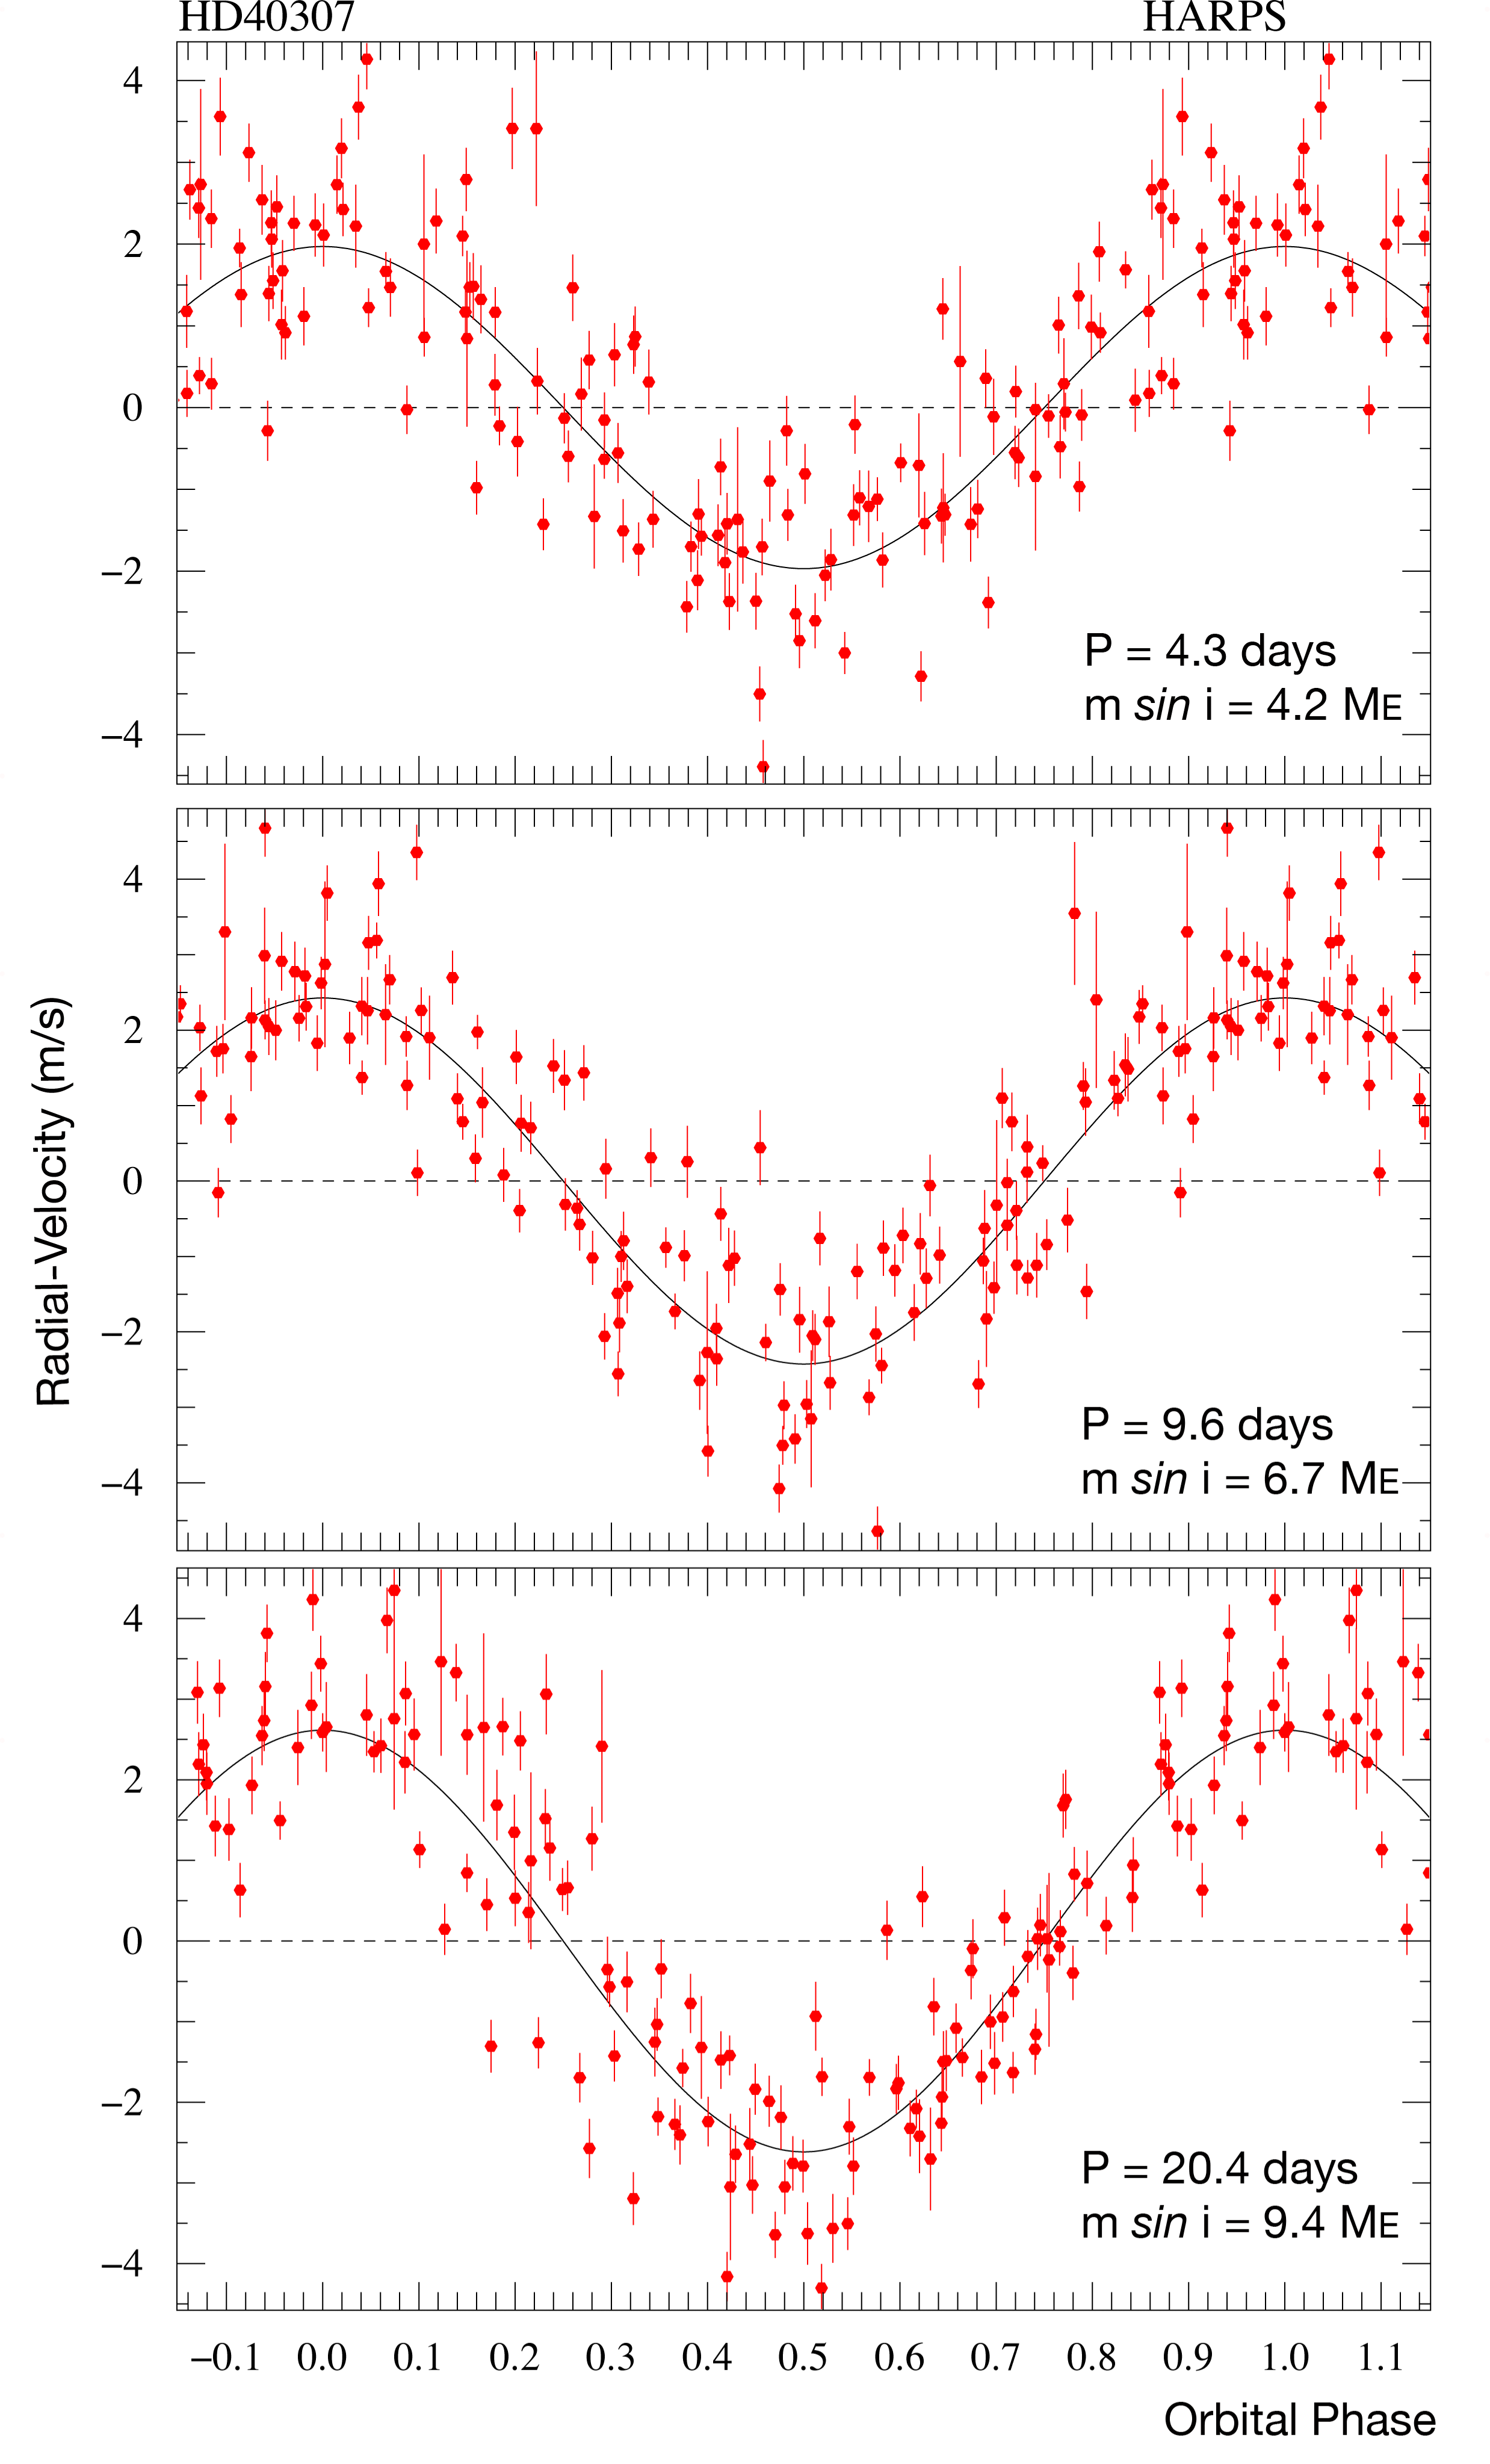

Measurements of HD 40307

The HARPS radial velocity measurements of HD 40307 are folded with the orbital periods of the three discovered planets: 4.3, 9.6, and 20.4 days, respectively. In each case, the contribution of the two other planets has been subtracted. The solid line shows the best fit to the measurements, corresponding to minimum masses of 4.2, 6.7, and 9.4 Earth masses. Note that the full span of the vertical axis is only 10 m/s! Error bars indicate the accuracy of the measurements.

Credit: ESO